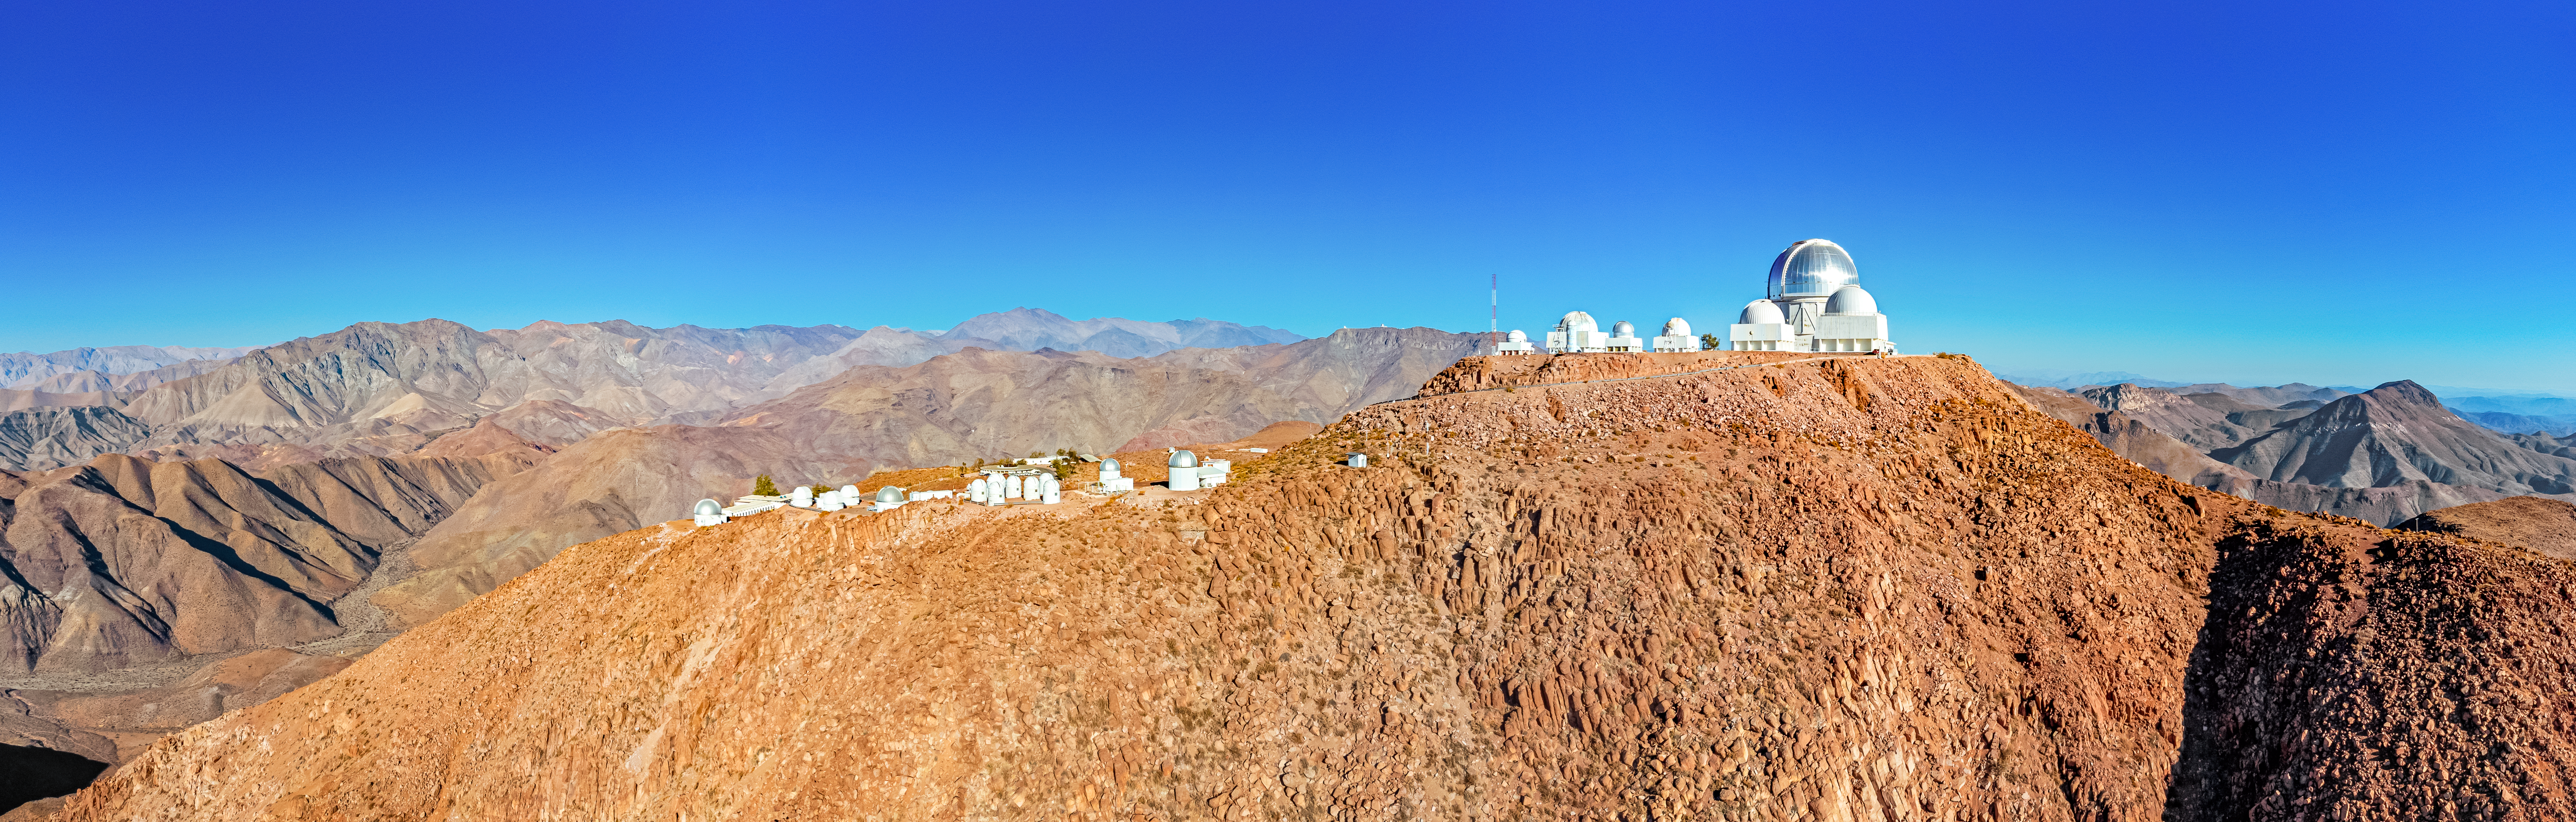

CTIO Upper and Lower Plateaus

Aerial view of the upper and lower plateaus at the Cerro Tololo Inter-American Observatory, Chile. The silver dome of the Victor M. Blanco 4-meter Telescope stands out against the cloudless sky.

Credit: CTIO/NOIRLab/NSF/AURA/T. Matsopoulos